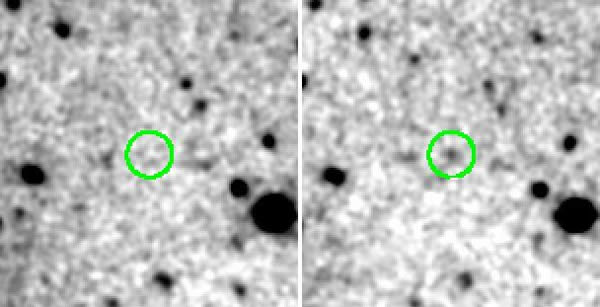

KPNO images of LALA J142442.24+353400.2

KPNO images in the broad z' filter (left) and 918 nm narrow-band filter (right) show that LALA J142442.24+353400.2 (circled) is much brighter in the narrow band image, where its light is dominated by the Lyman alpha emission line.

Credit: International Gemini Observatory/NOIRLab/NSF/AURA/LALA survey